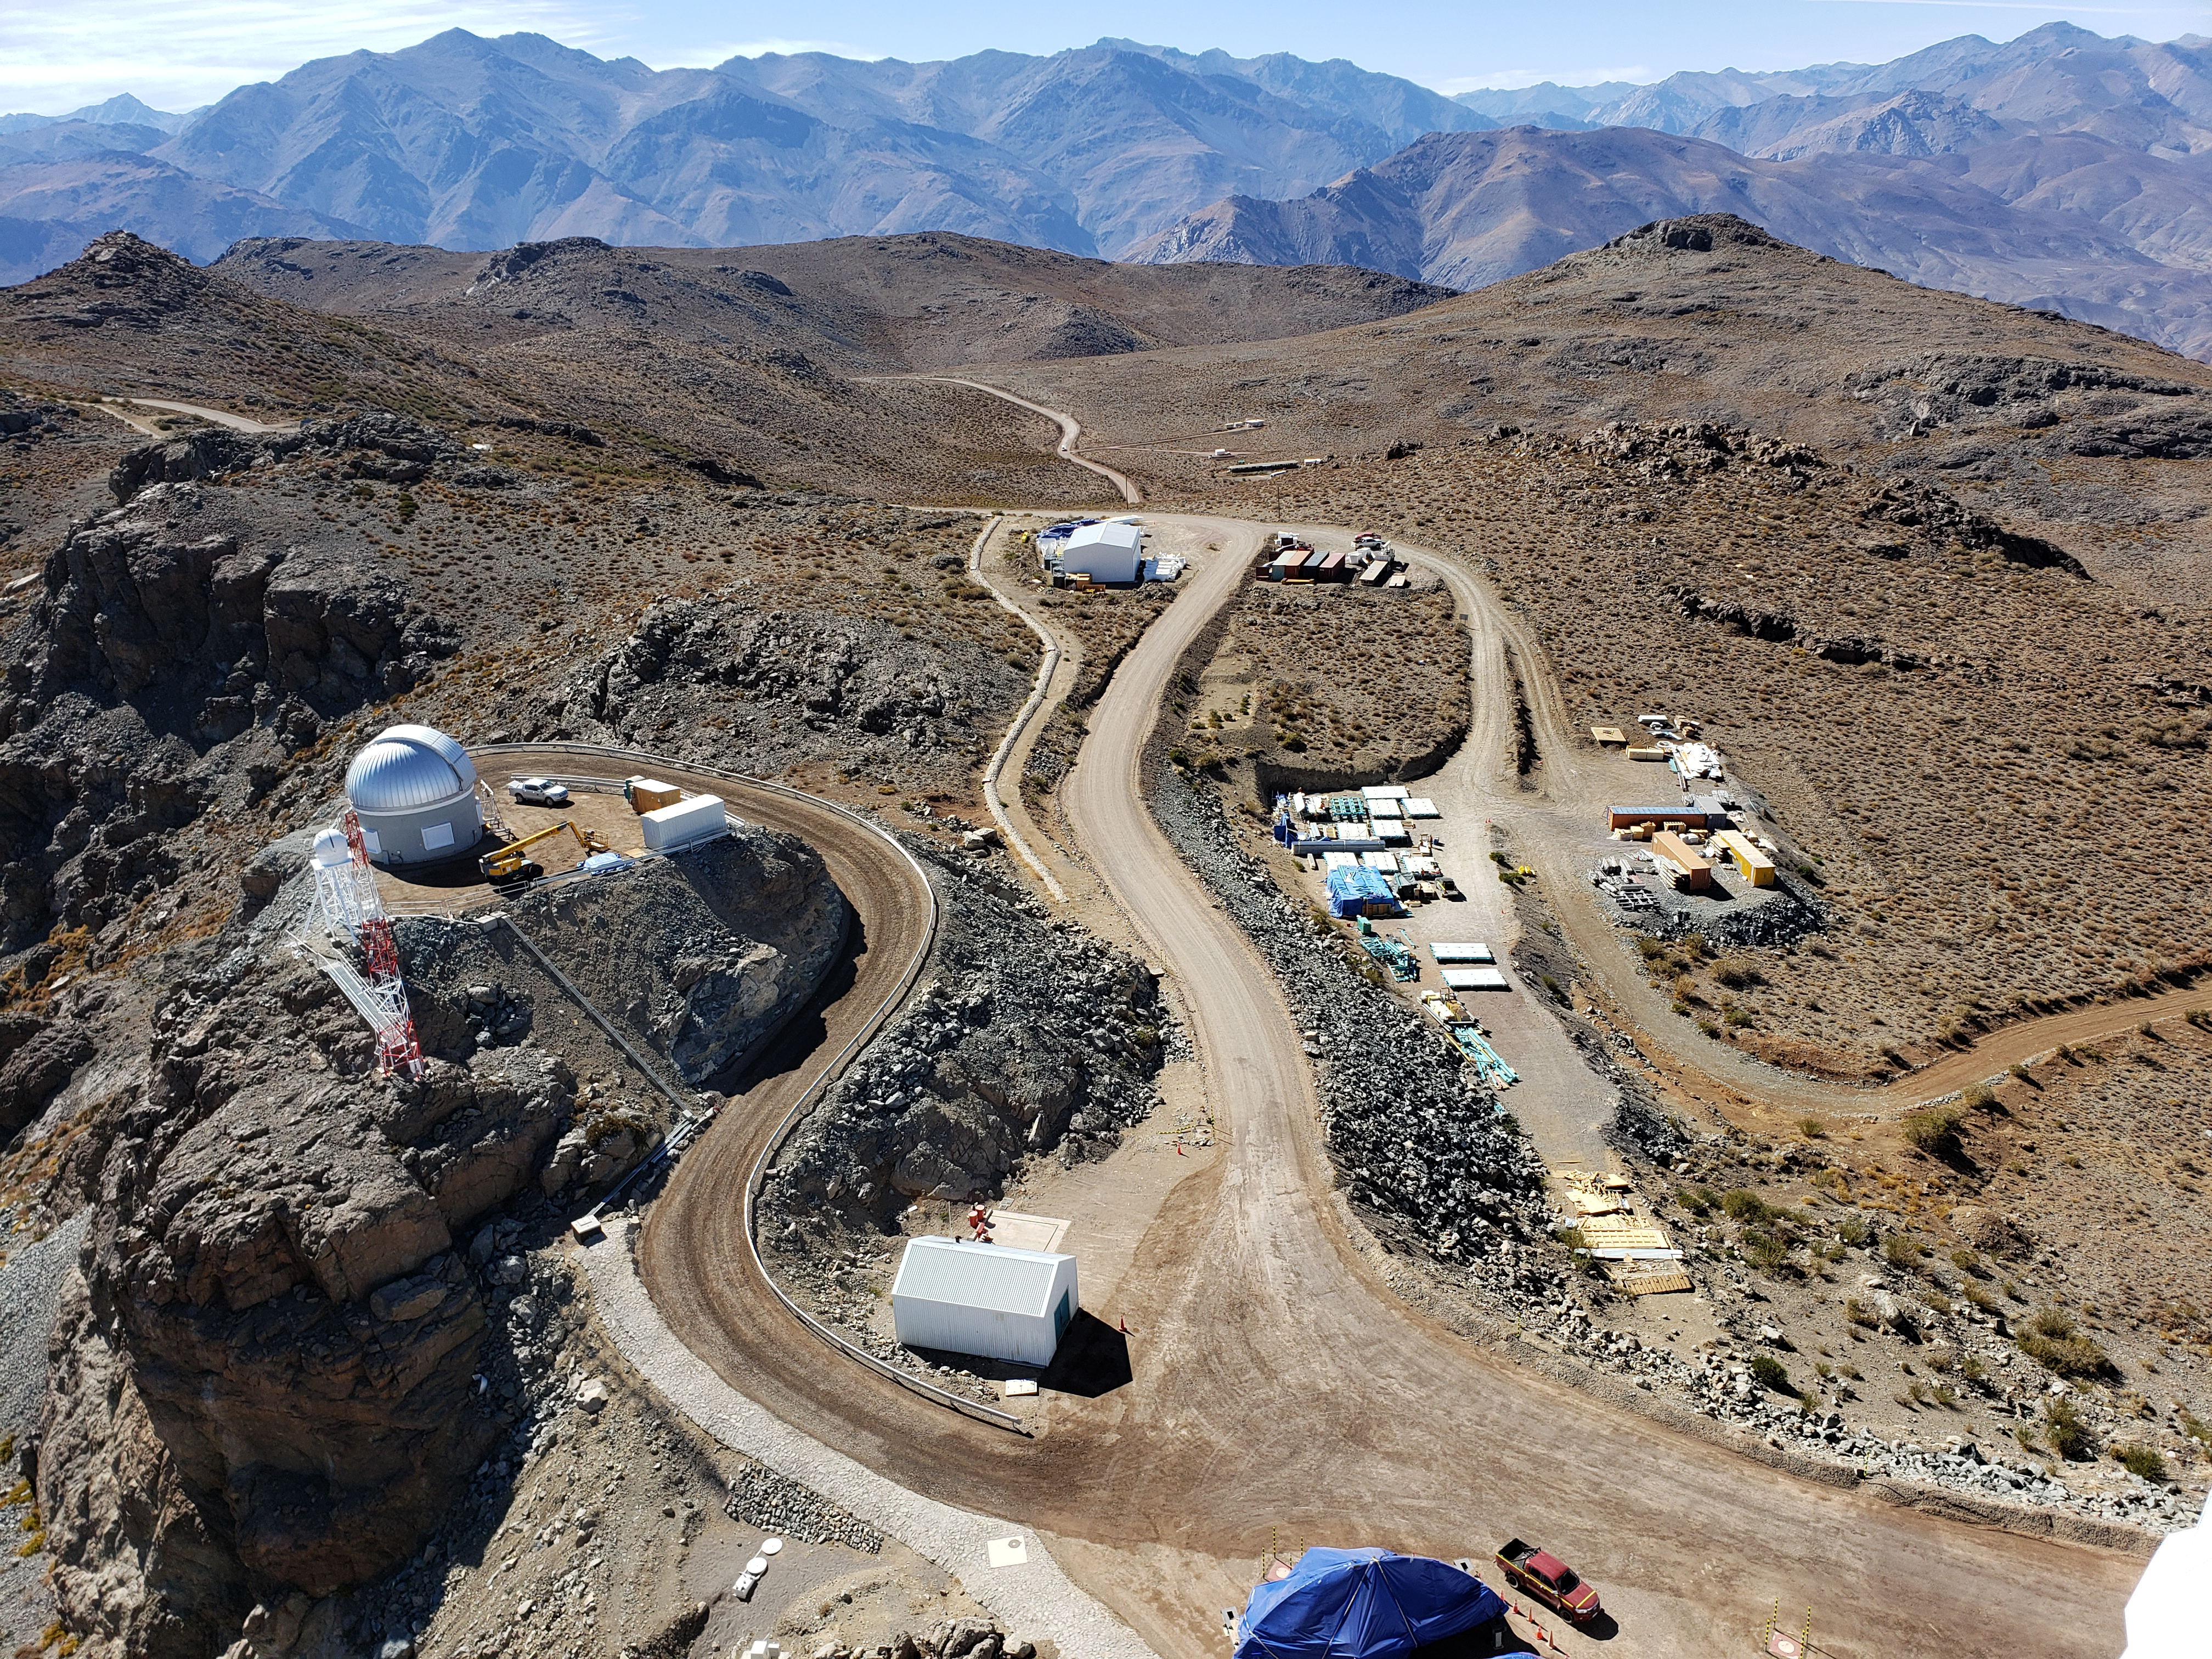

Summit Construction Progress October 2019

General overview photos of recent progress on the summit.

Credit: Rubin Observatory/NSF/AURA